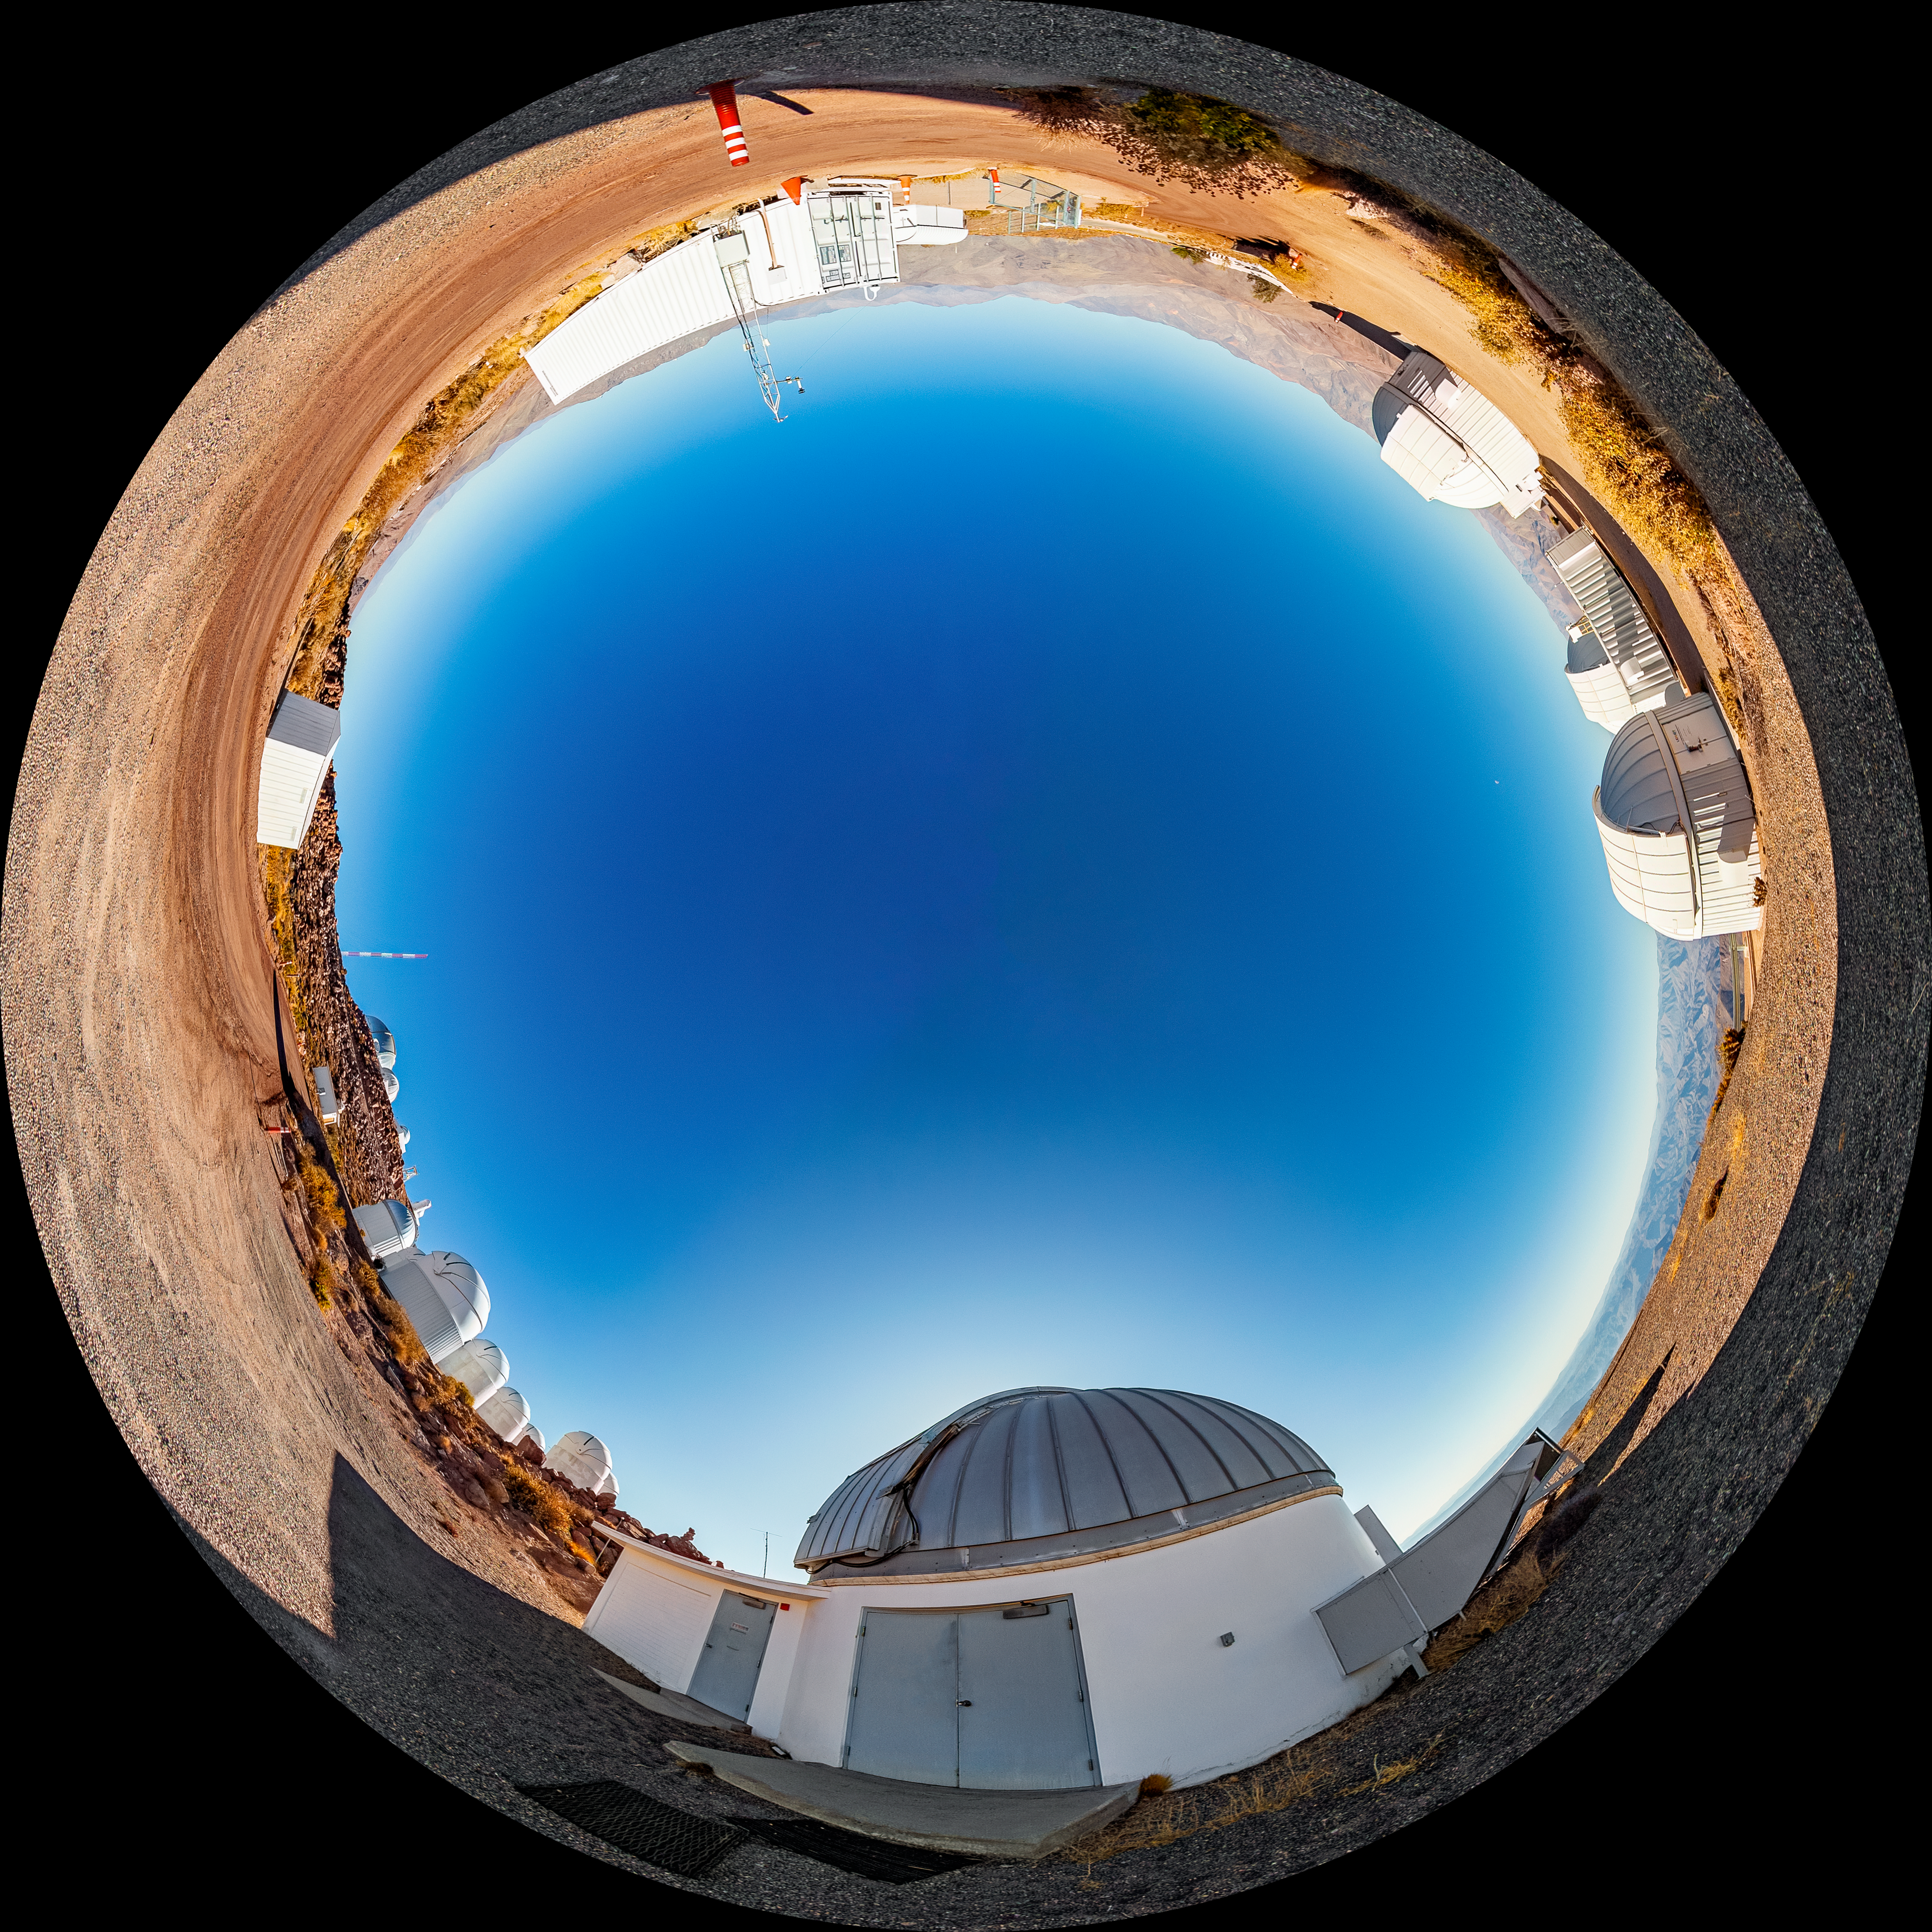

SMARTS 1.3-meter Telescope Fulldome

A fulldome view of the SMARTS 1.3-meter Telescope, one of four telescopes that make up the Small and Moderate Aperture Research Telescope System (SMARTS) Consortium, located at Cerro-Tololo Inter American Observatory (CTIO), a Program of NSF NOIRLab. The SMARTS 1.3-meter Telescope was closed in late August 2019.

A 360 panorama version of this image can be found here.

Credit: CTIO/NOIRLab/NSF/AURA/T. Matsopoulos